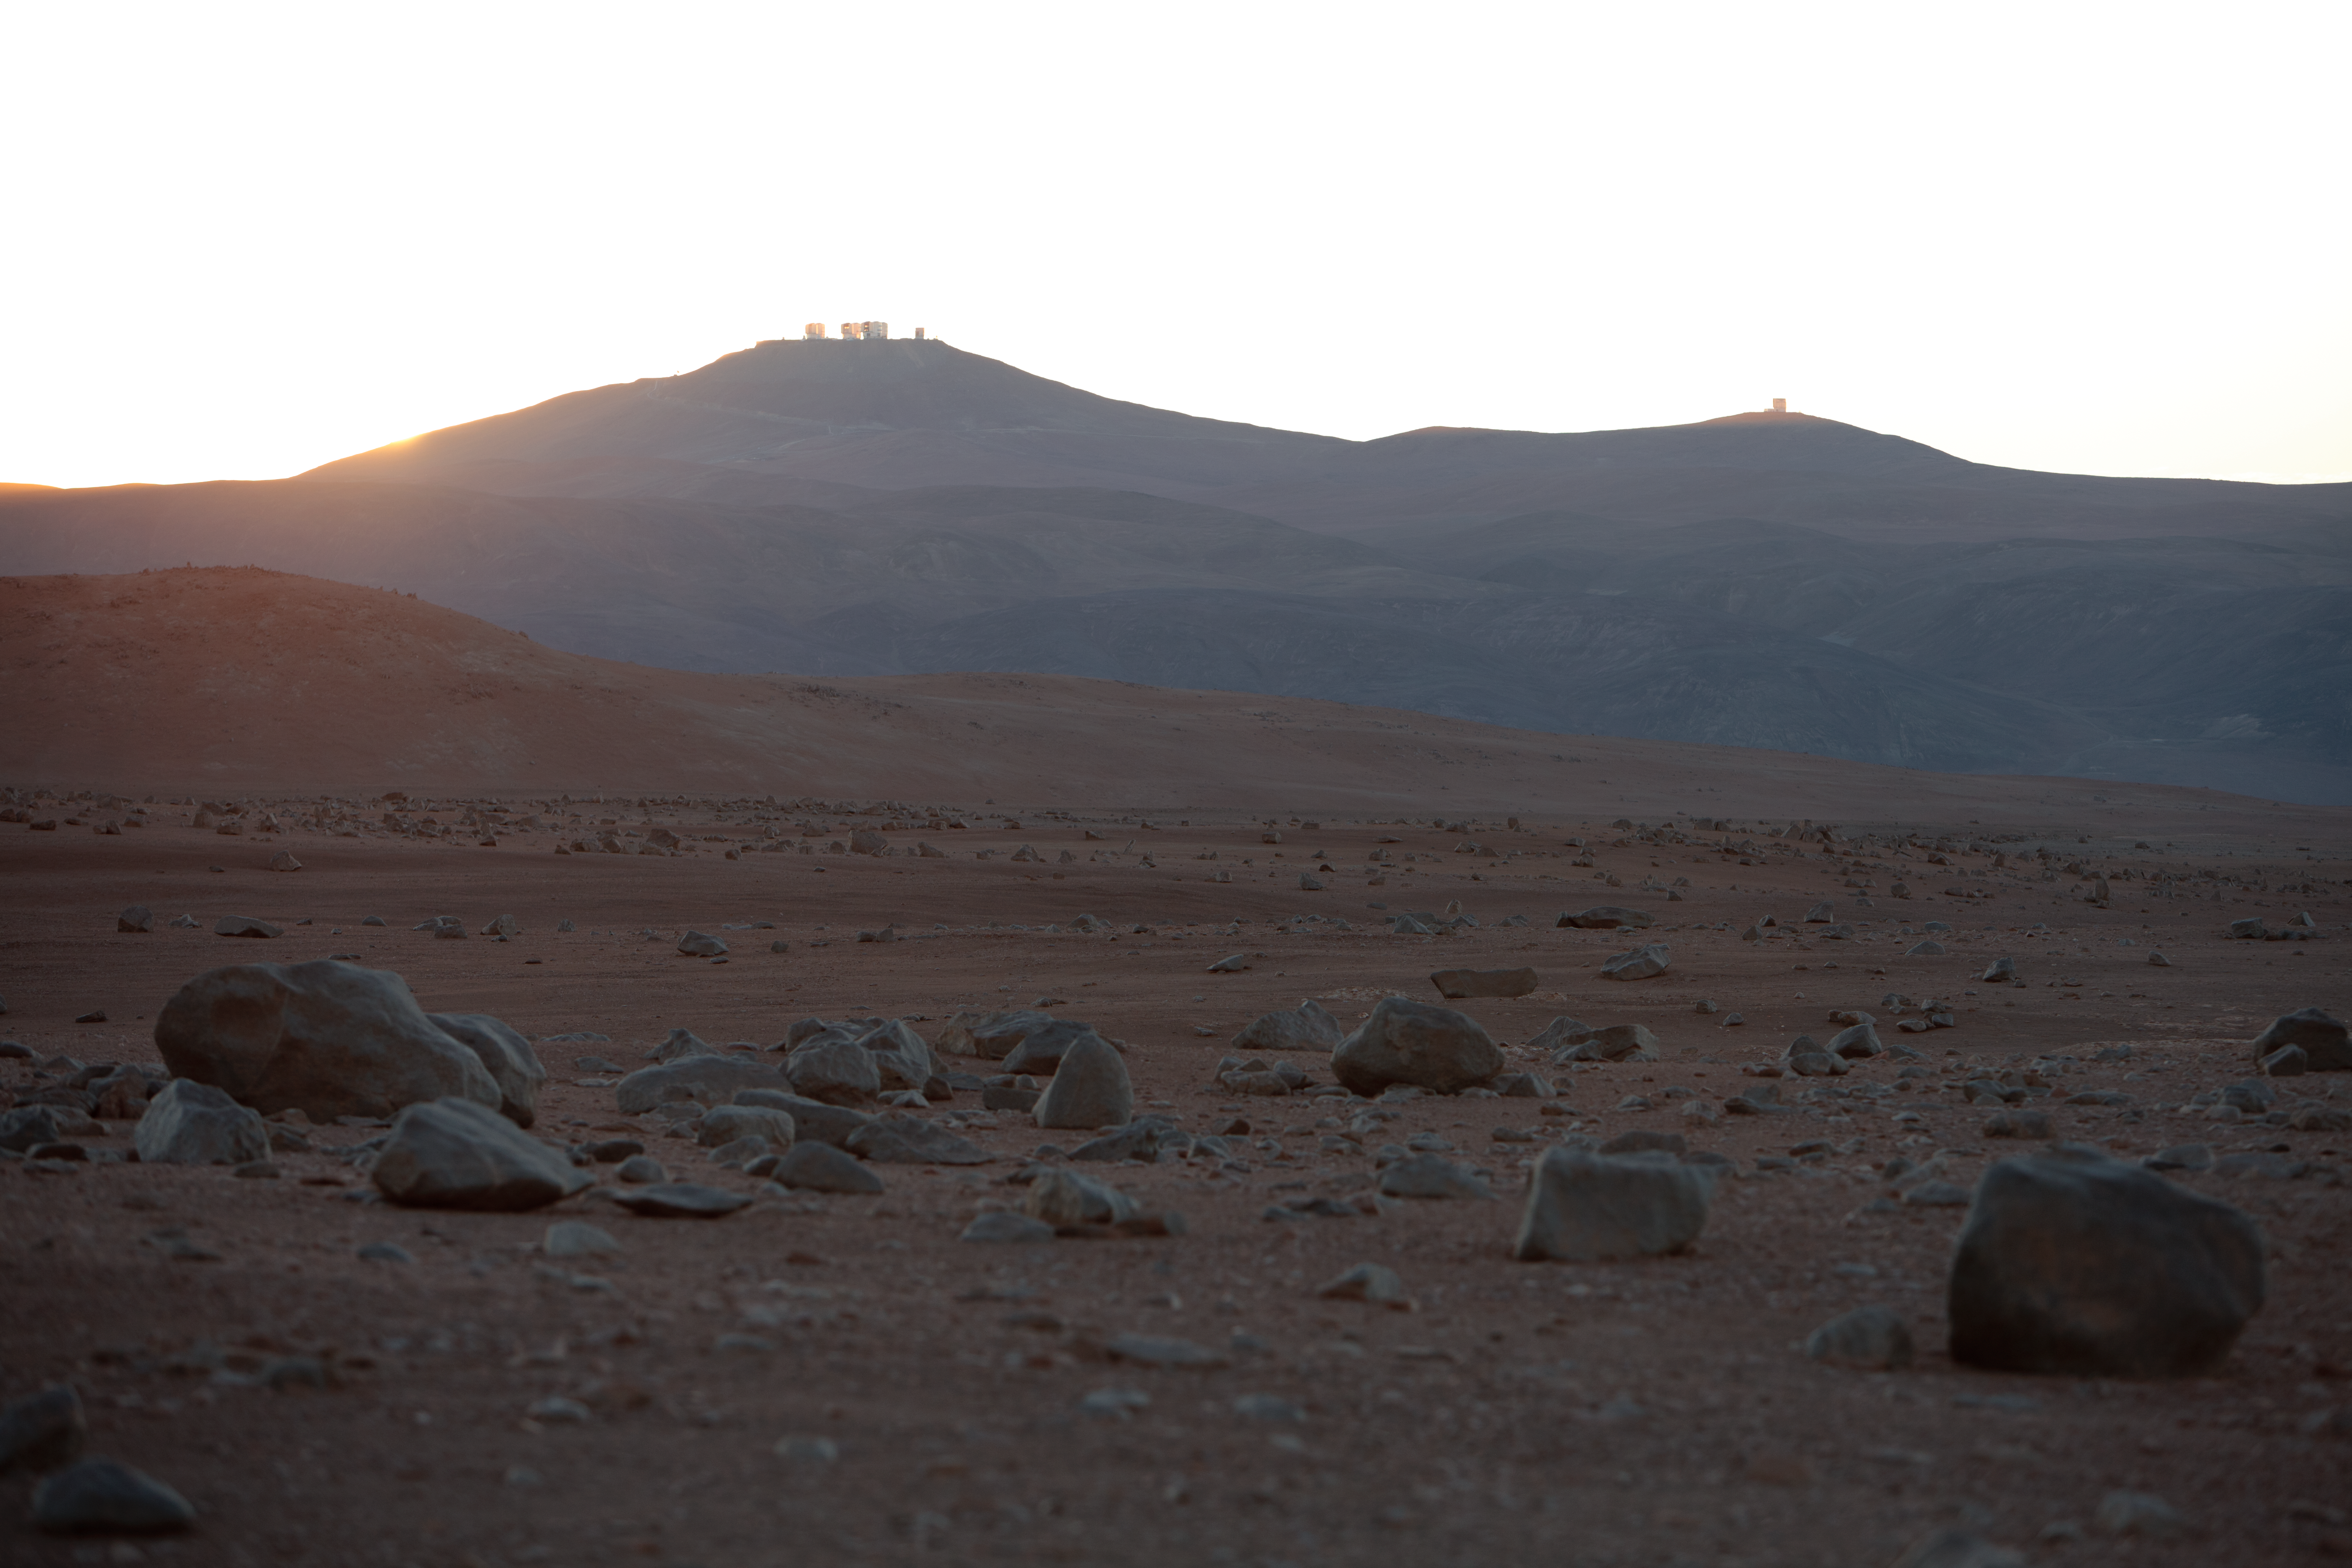

On the road from Paranal to Armazones

On the road from Paranal to Cerro Armazones. Paranal can be seen in the distance.

Credit: ESO